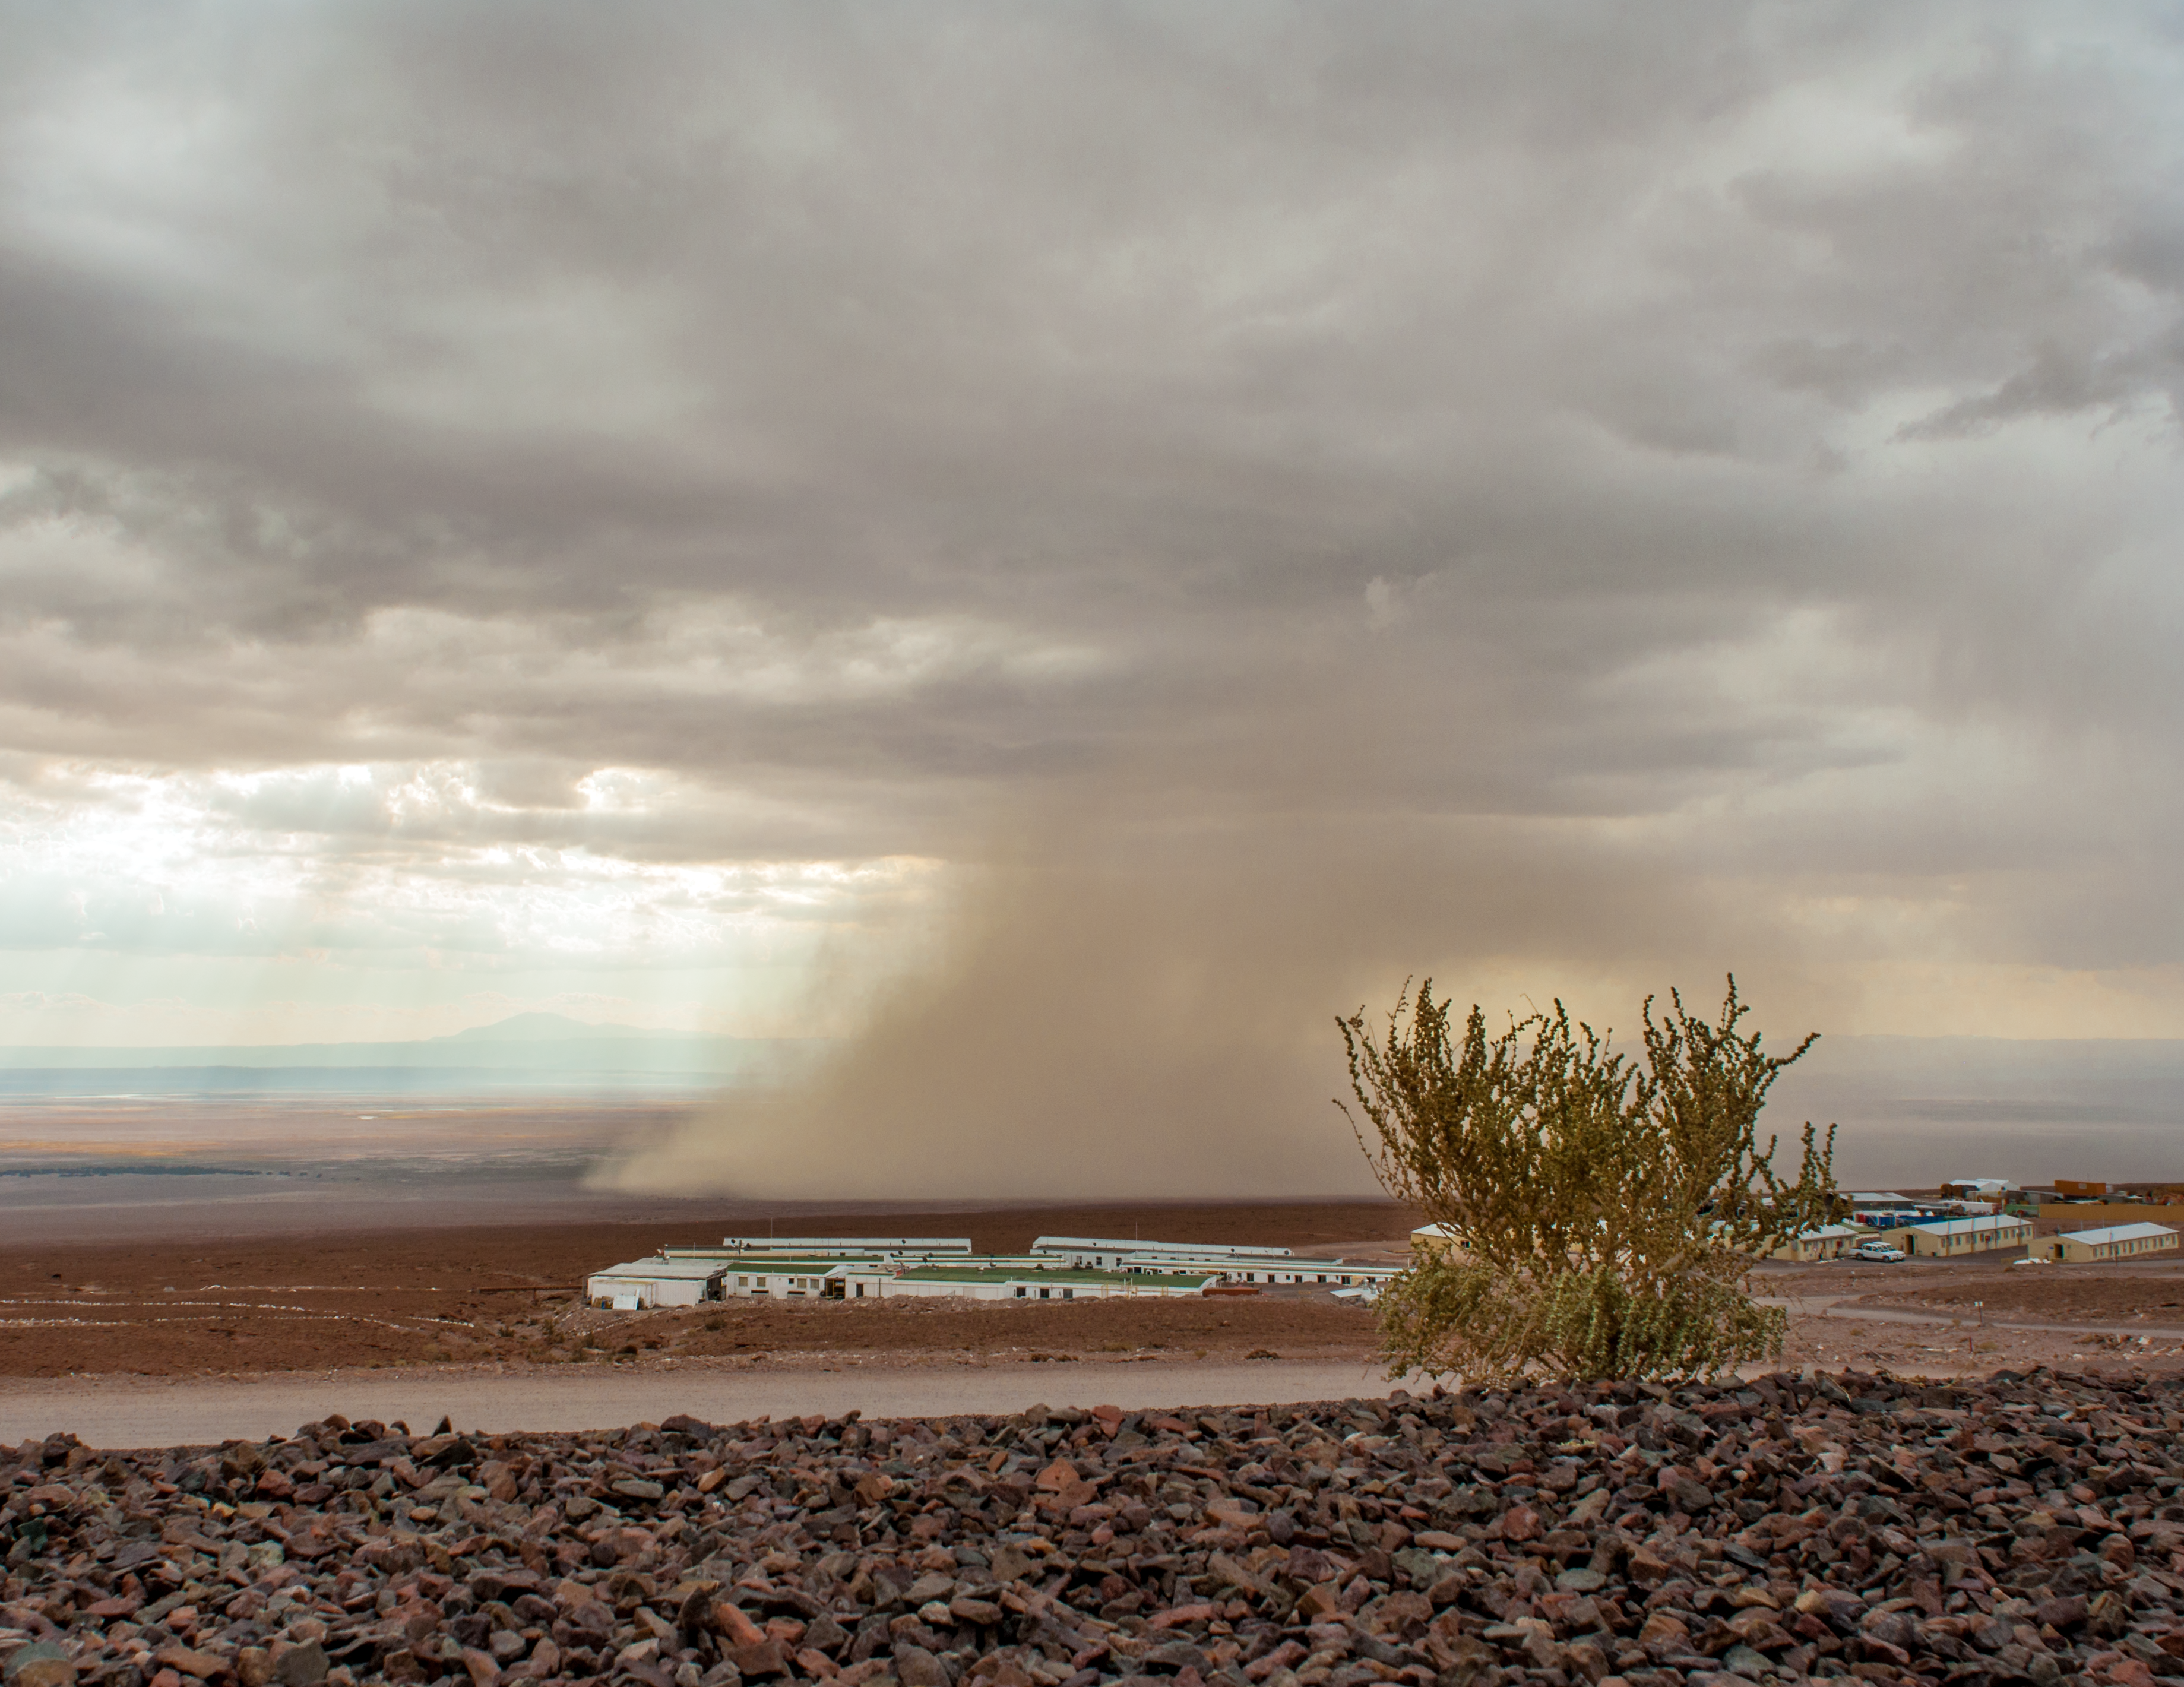

Extreme weather at ALMA 27.2.2015

Extreme weather at ALMA on 27 February 2015.

Credit: ALMA/S. Otarola